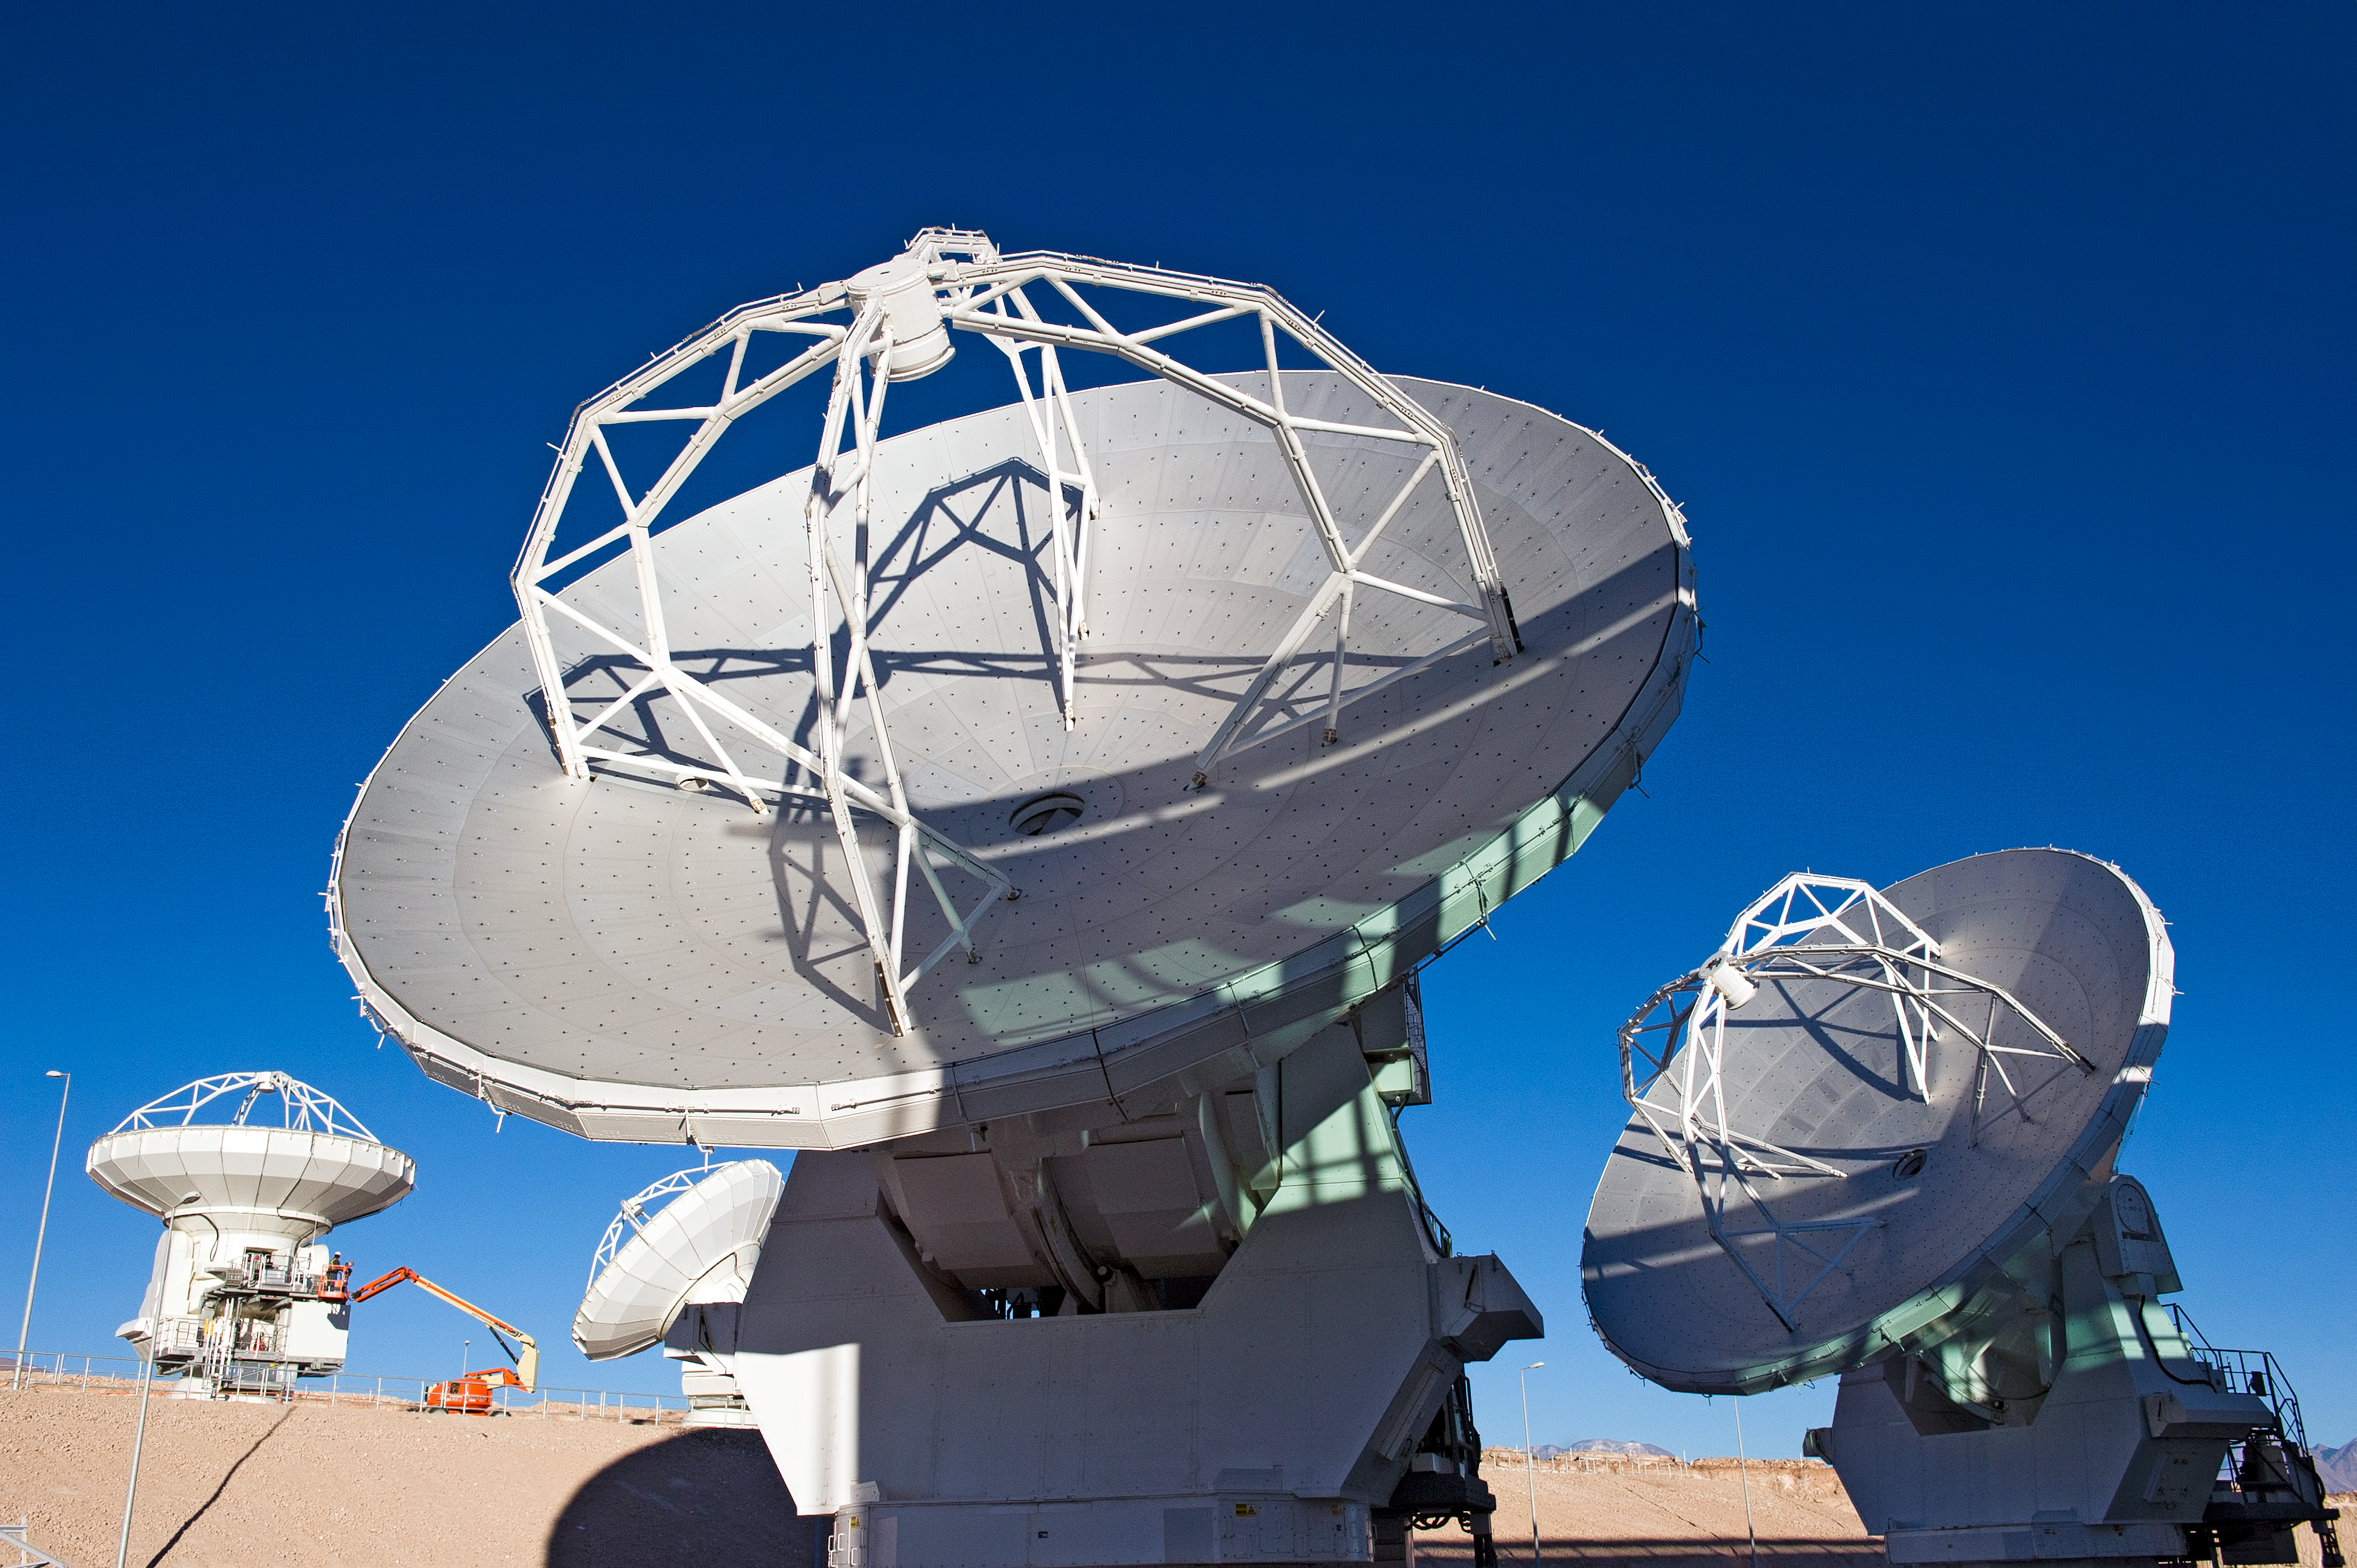

ALMA antennas at the OSF

ALMA antennas at the Operations Support Facility (OSF), located at 2900 metres altitude on the road to the 5000-metre-high Chajnantor plateau, near San Pedro de Atacama in the II Region of Chile. ALMA, the Atacama Large Millimeter/submillimeter Array, is the largest astronomical project in existence and is a truly global partnership of Europe, North America and East Asia in cooperation with the Republic of Chile. ESO is the European partner in ALMA. The ALMA array will initially be composed of 66 antennas, provided by the different partners. When the antennas are delivered by the partners to ALMA, they are tested and inspected for their final acceptance.

Credit: ESO/José Francisco Salgado (josefrancisco.org)